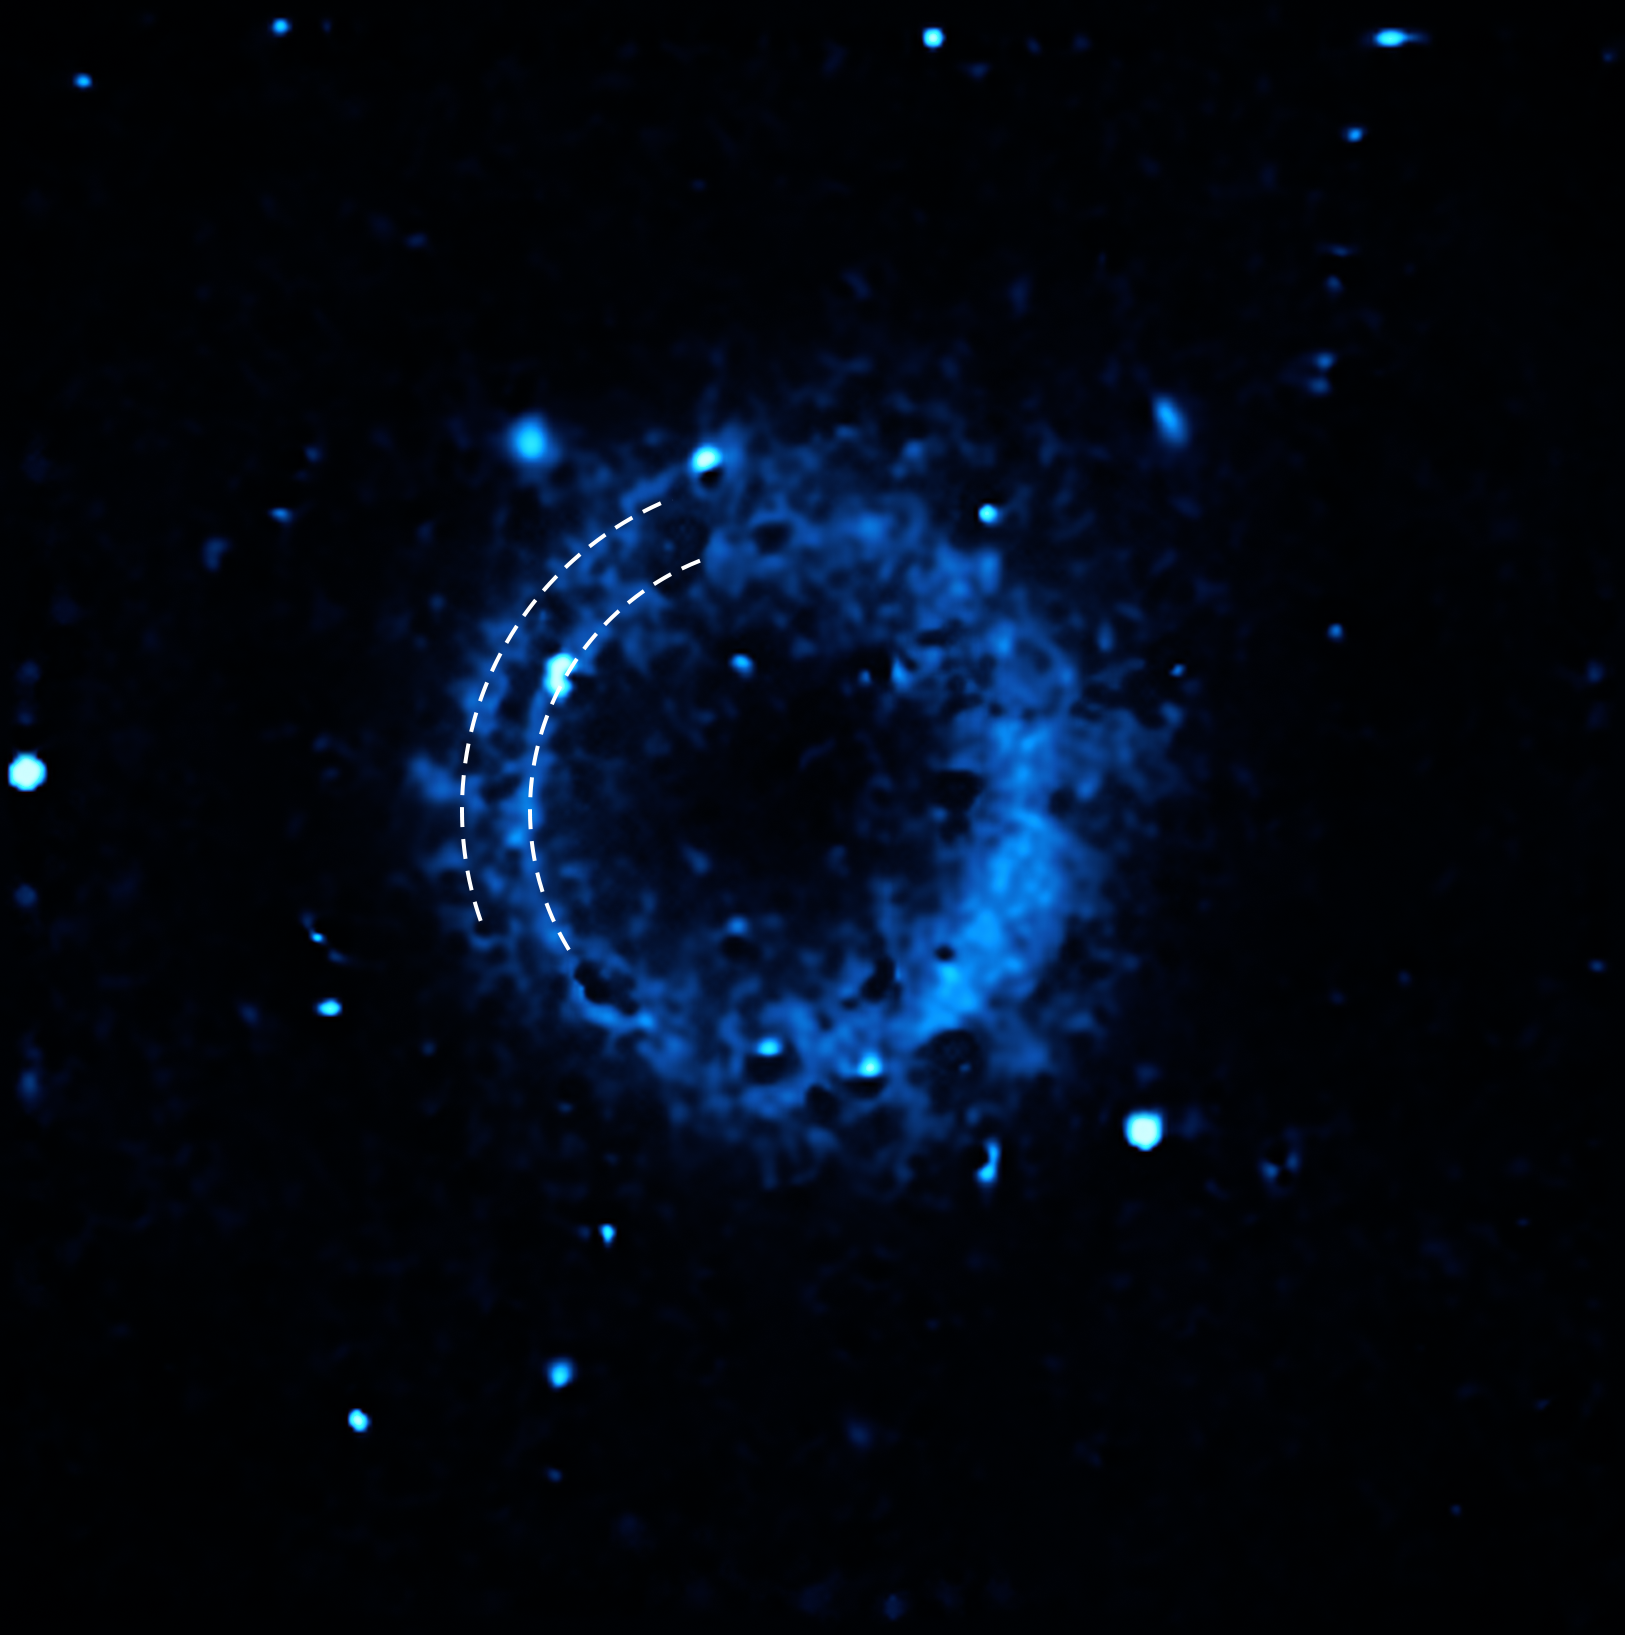

Distribution of calcium around the supernova remnant SNR 0509-67.5

This image shows the distribution of calcium in the supernova remnant SNR 0509-67.5. The data were captured with the Multi-Unit Spectroscopic Explorer (MUSE) instrument at ESO’s Very Large Telescope (VLT). The overlaid curves outline two concentric shells of calcium that were ejected in two separate detonations when the star died several hundred years ago.

Credit: ESO/P. Das et al.